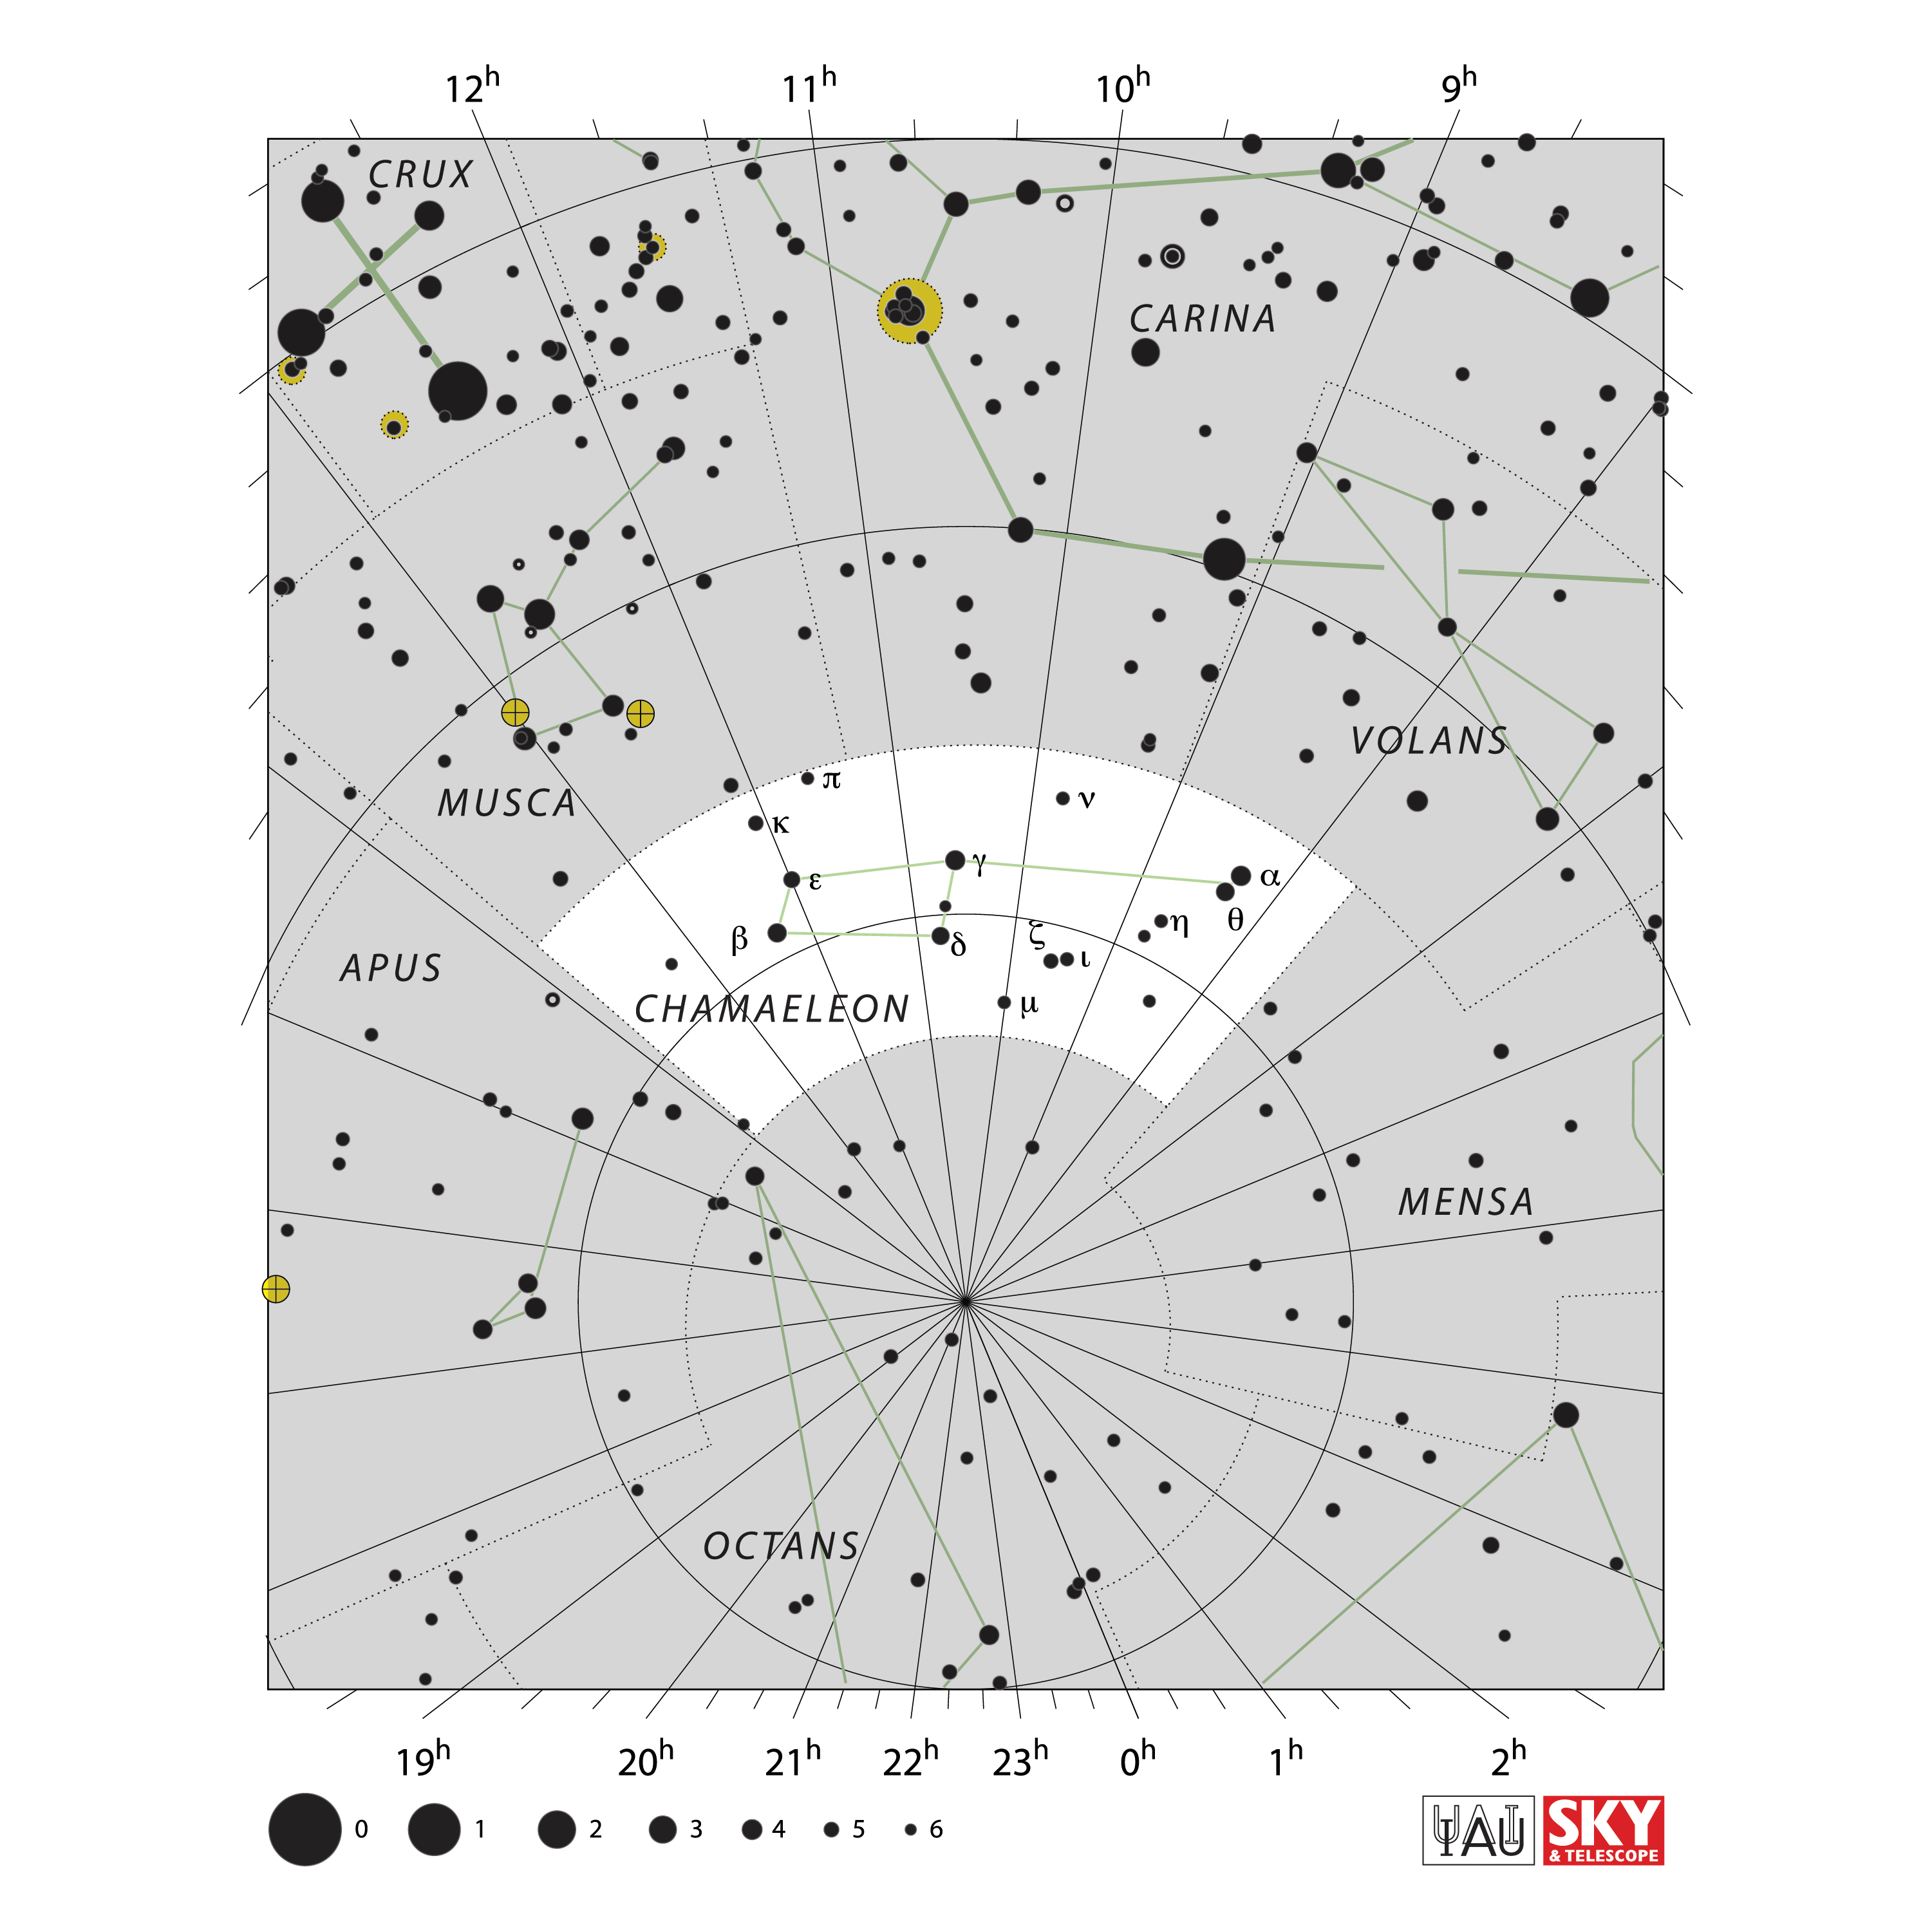

Chamaeleon

Credit: IAU and Sky & Telescope